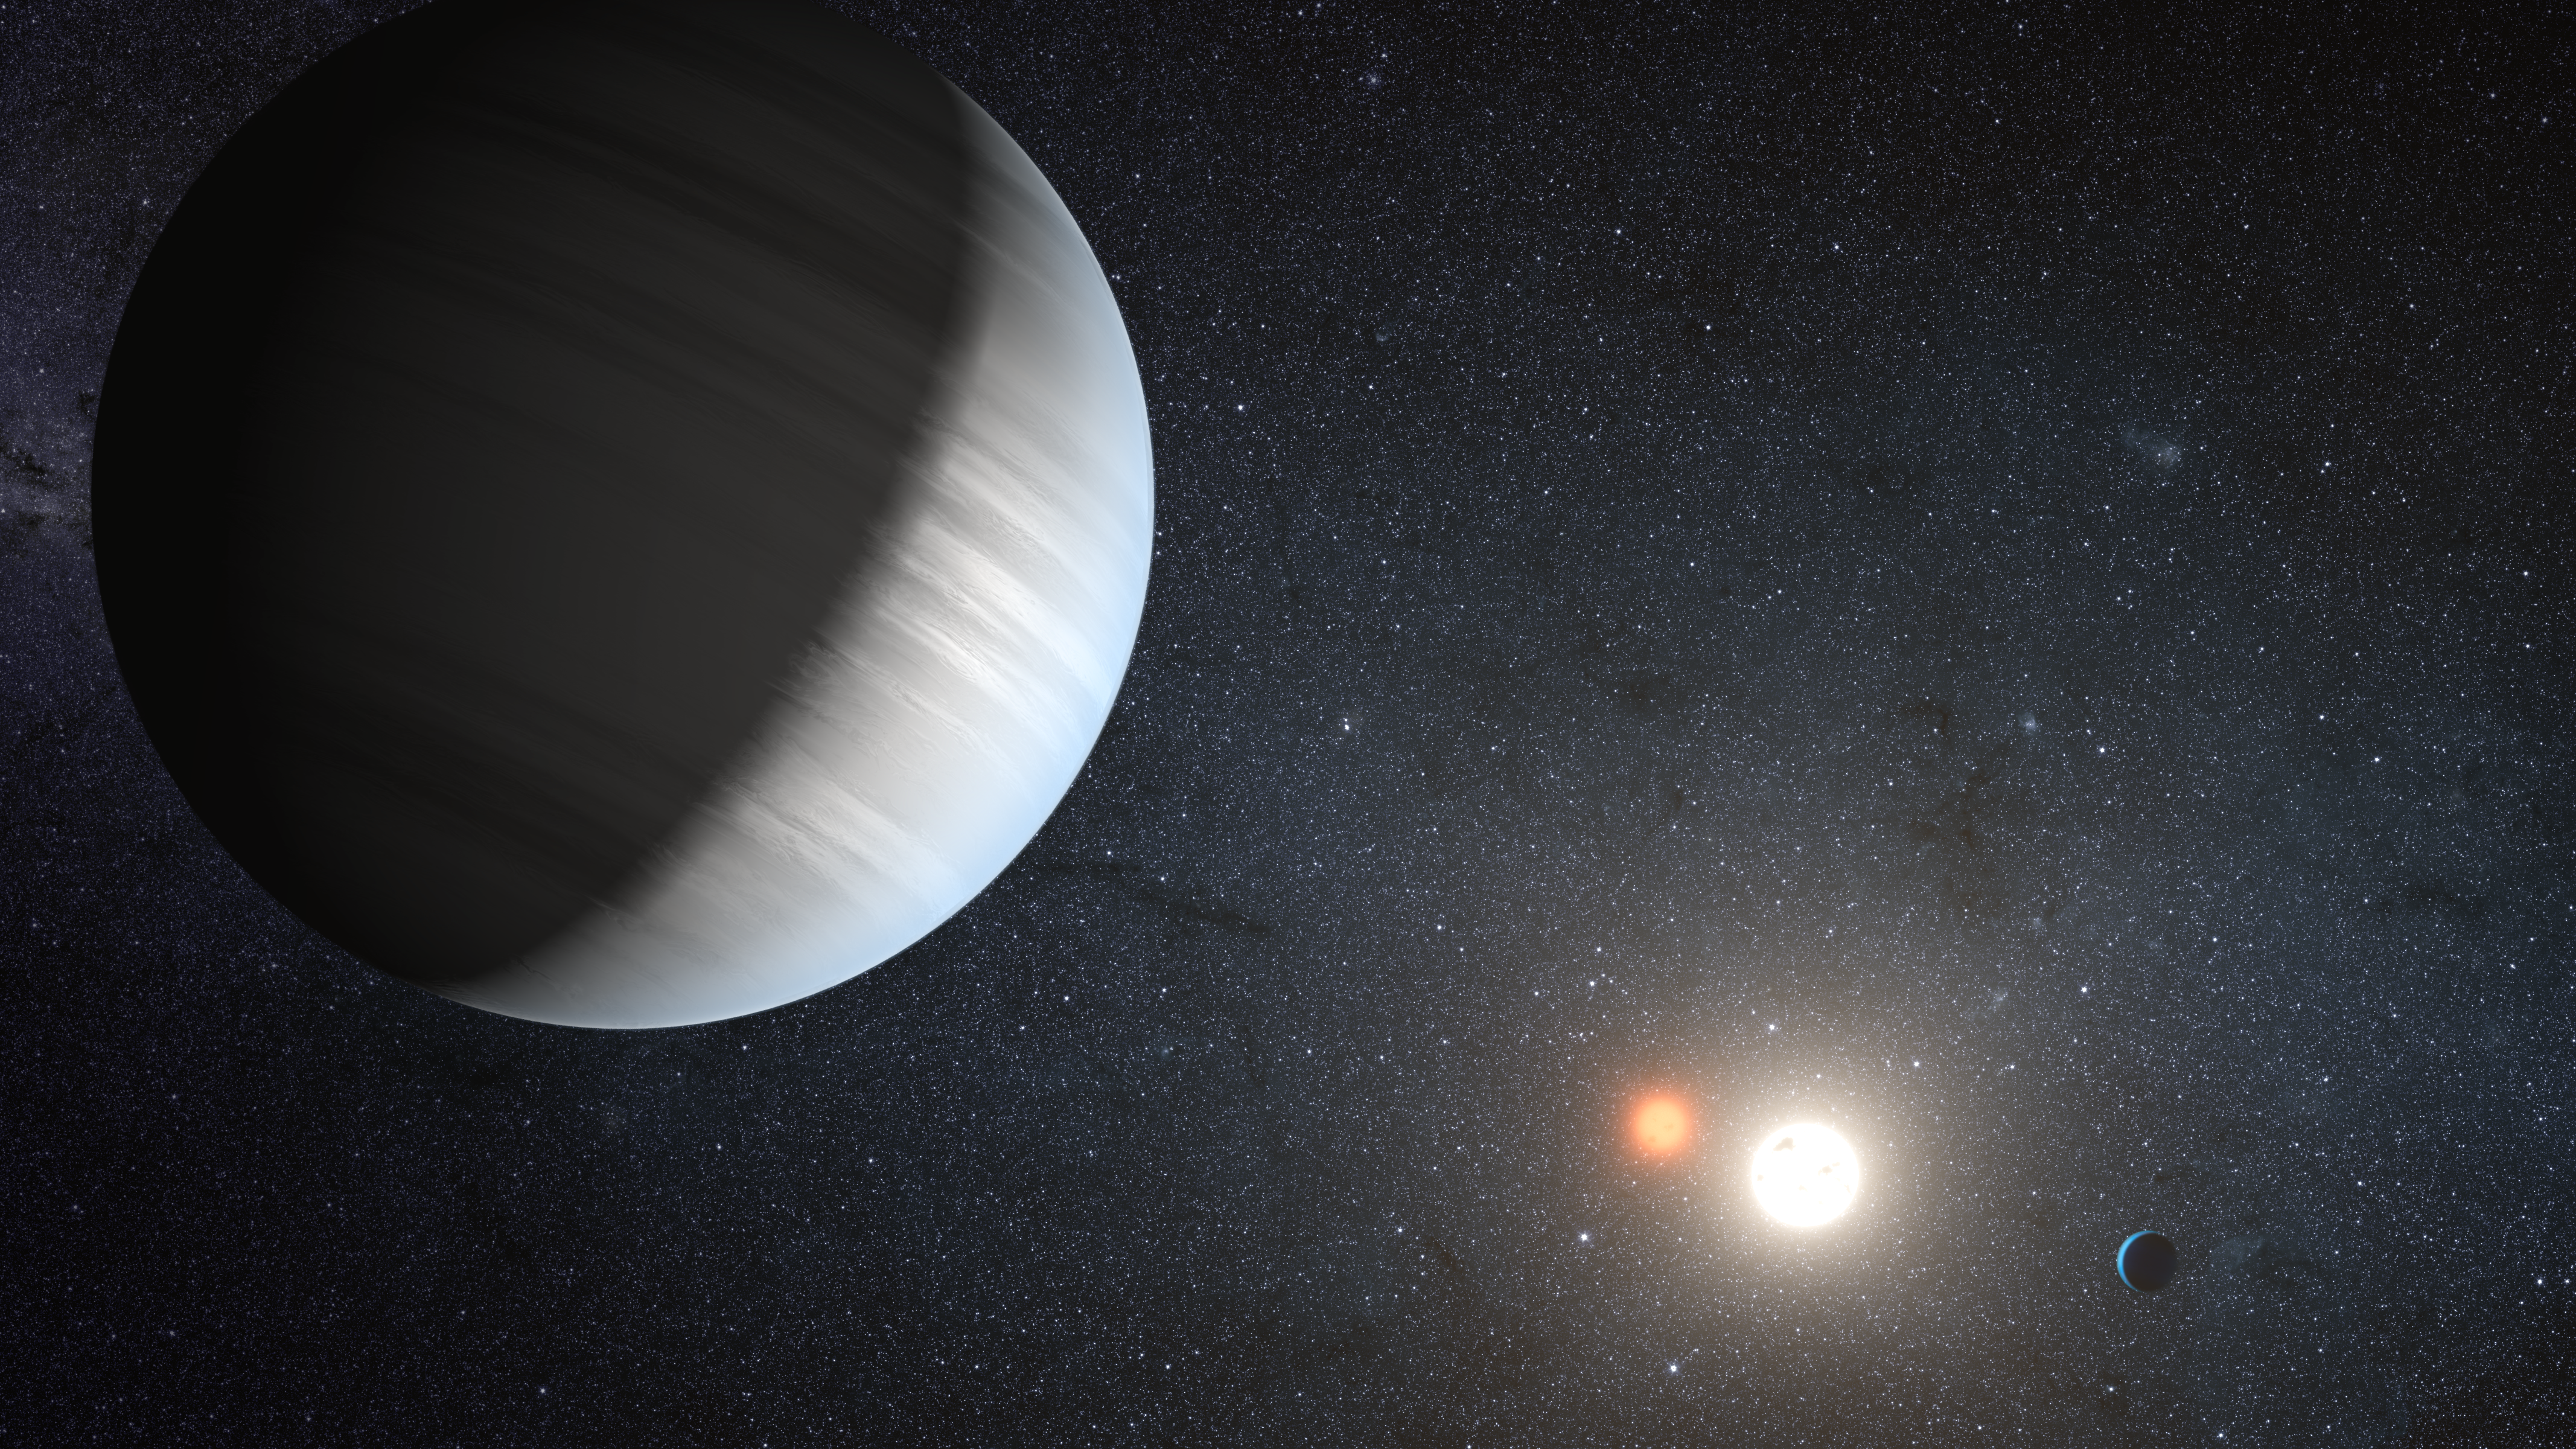

Artist's impression of the Kepler-47 system

Artist's impression of the Kepler-47 system.

Credit: NASA/JPL-Caltech/T.Pyle